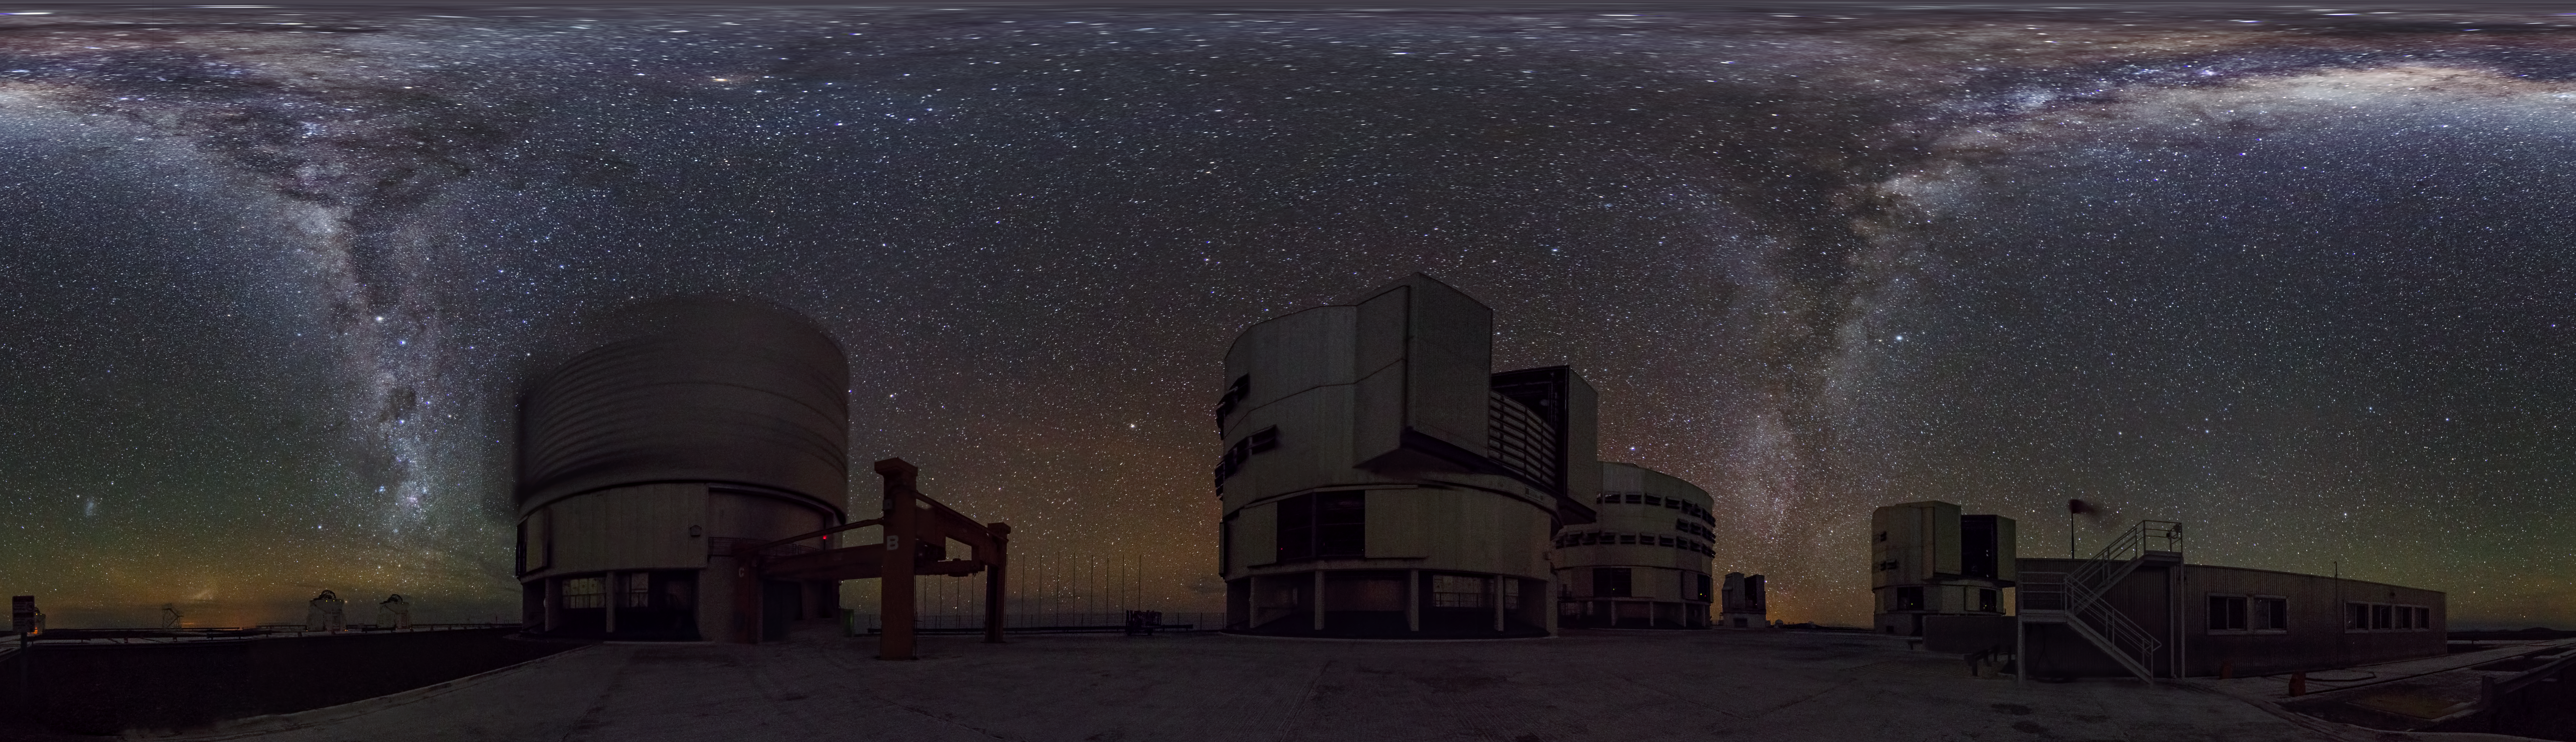

Night at Paranal

Night view at Paranal Observatory. The photographer captured an equirectagular panorama of the site.

Credit: ESO/G. Brammer